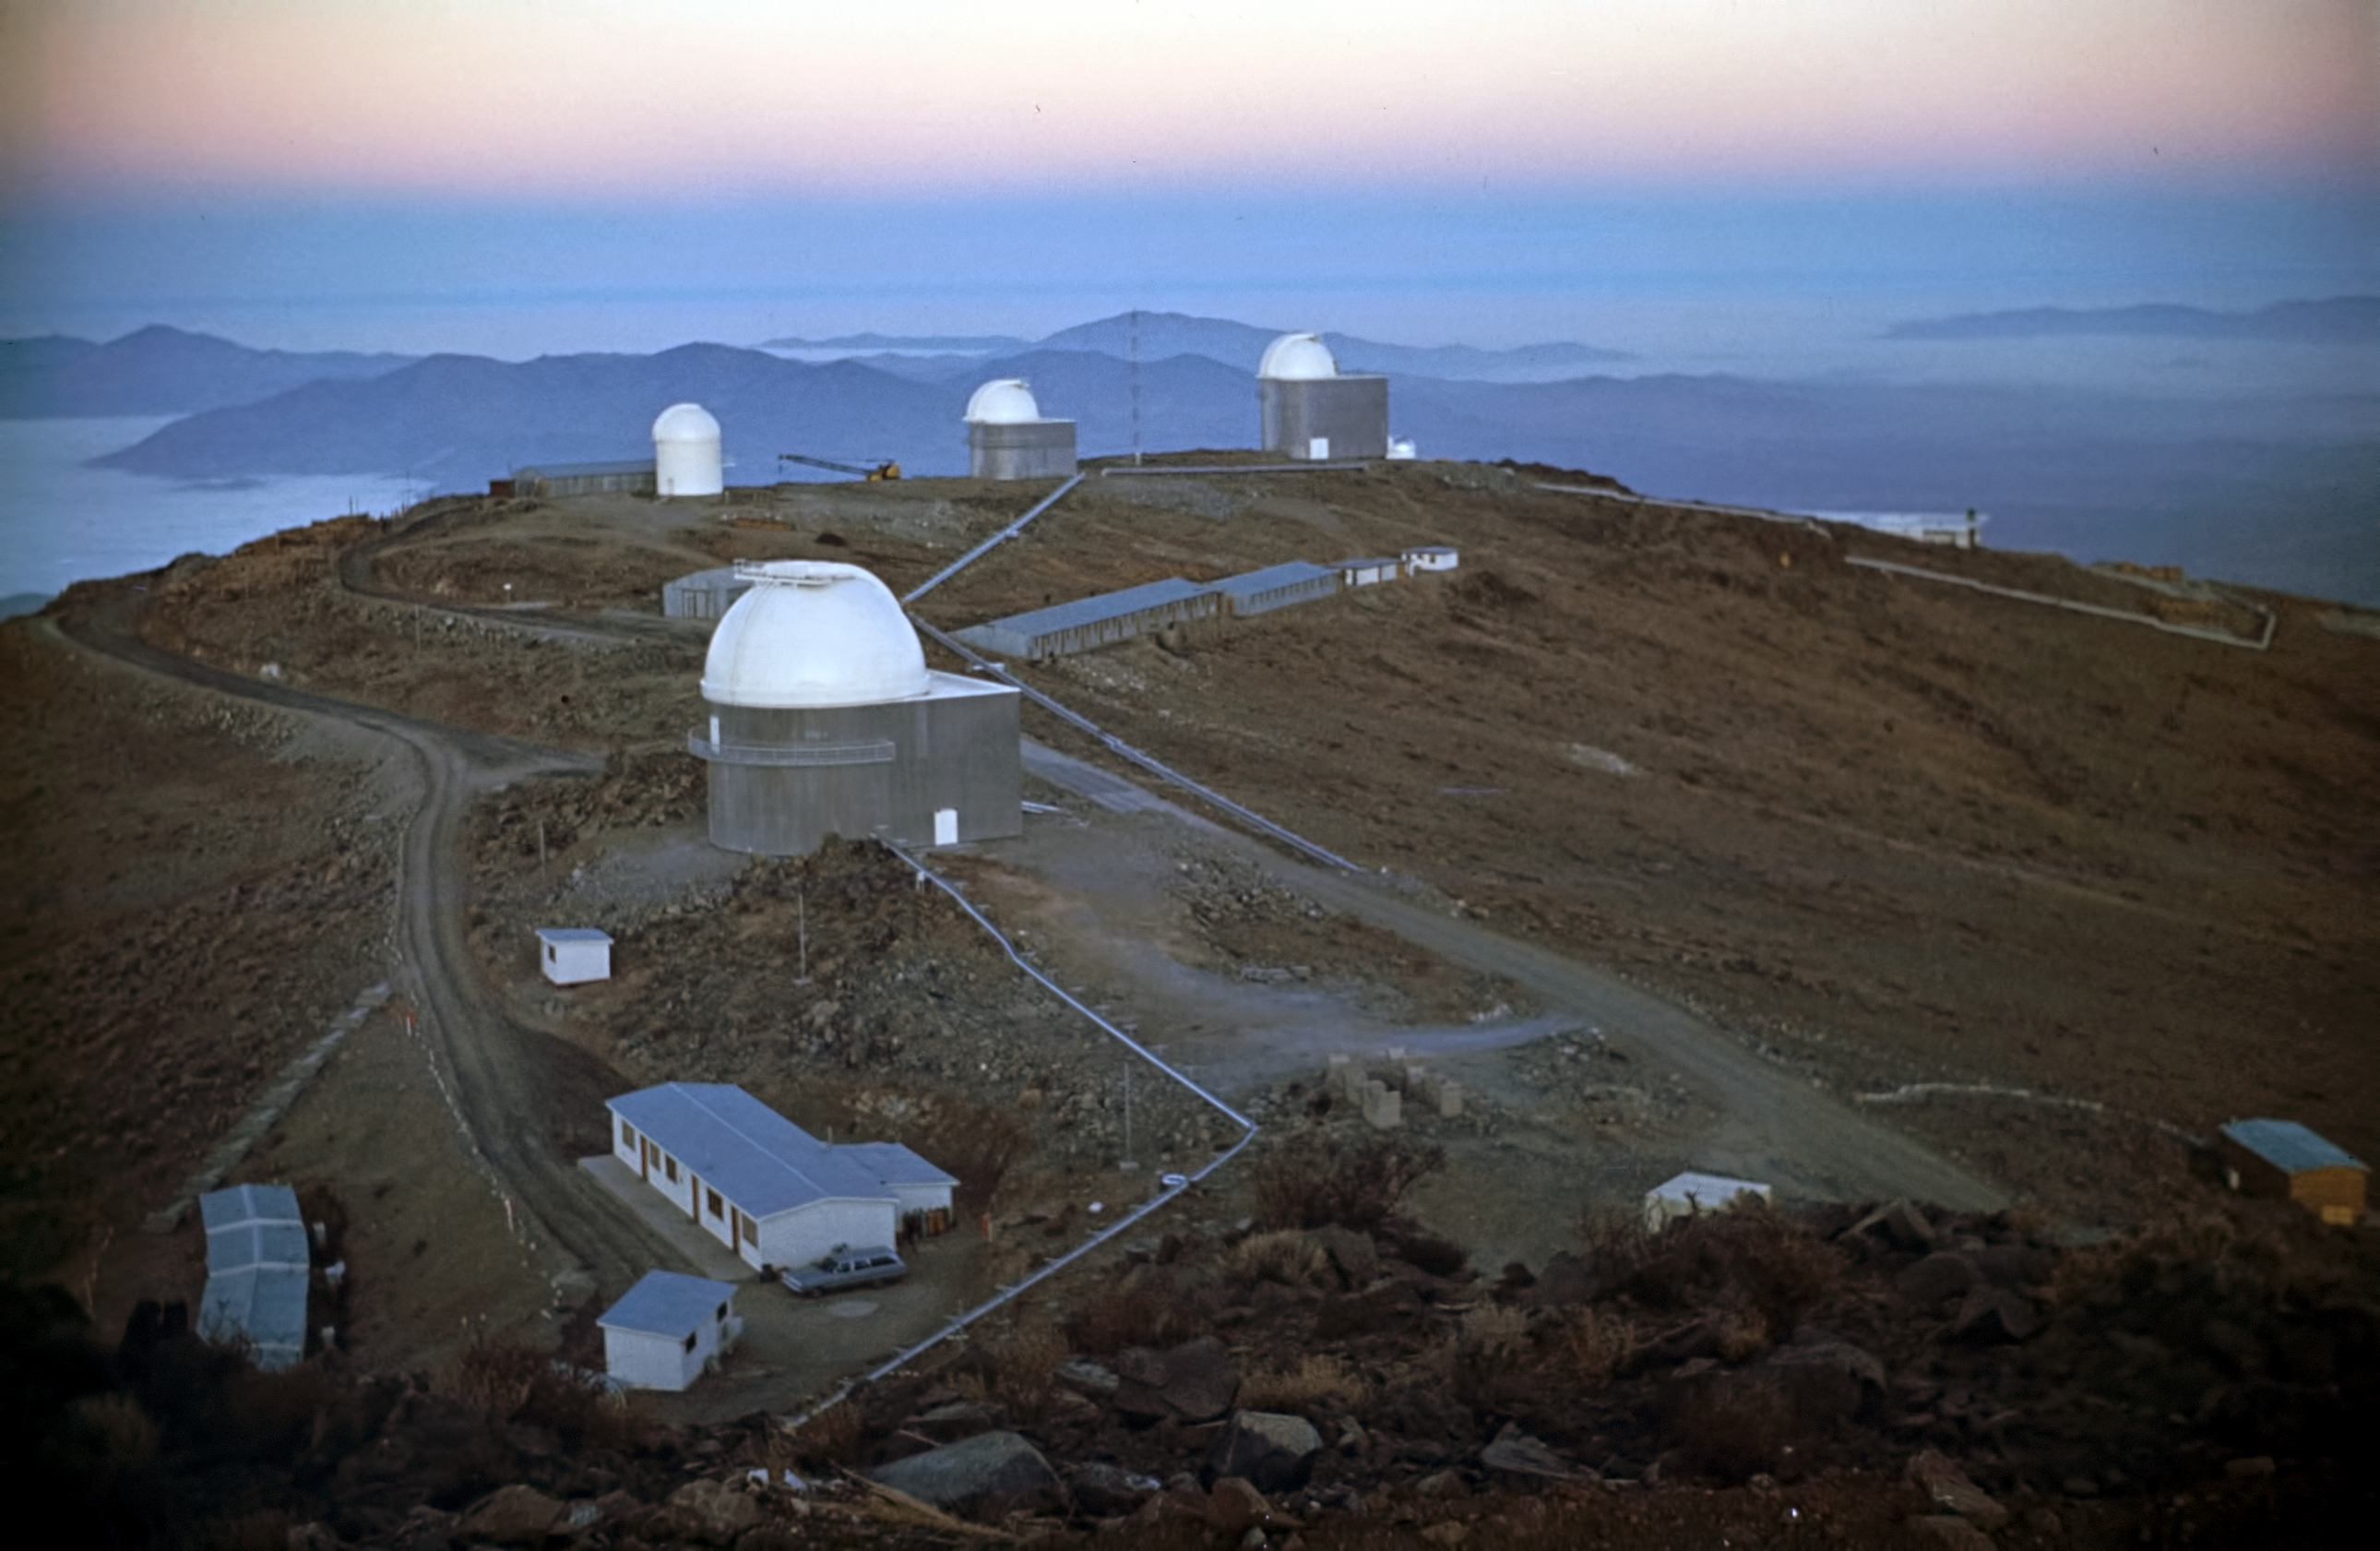

La Silla at sunrise

View from the 3.6-metre site over the mountain ridge at La Silla Observatory, shortly before sunrise post 1969.

Credit: ESO